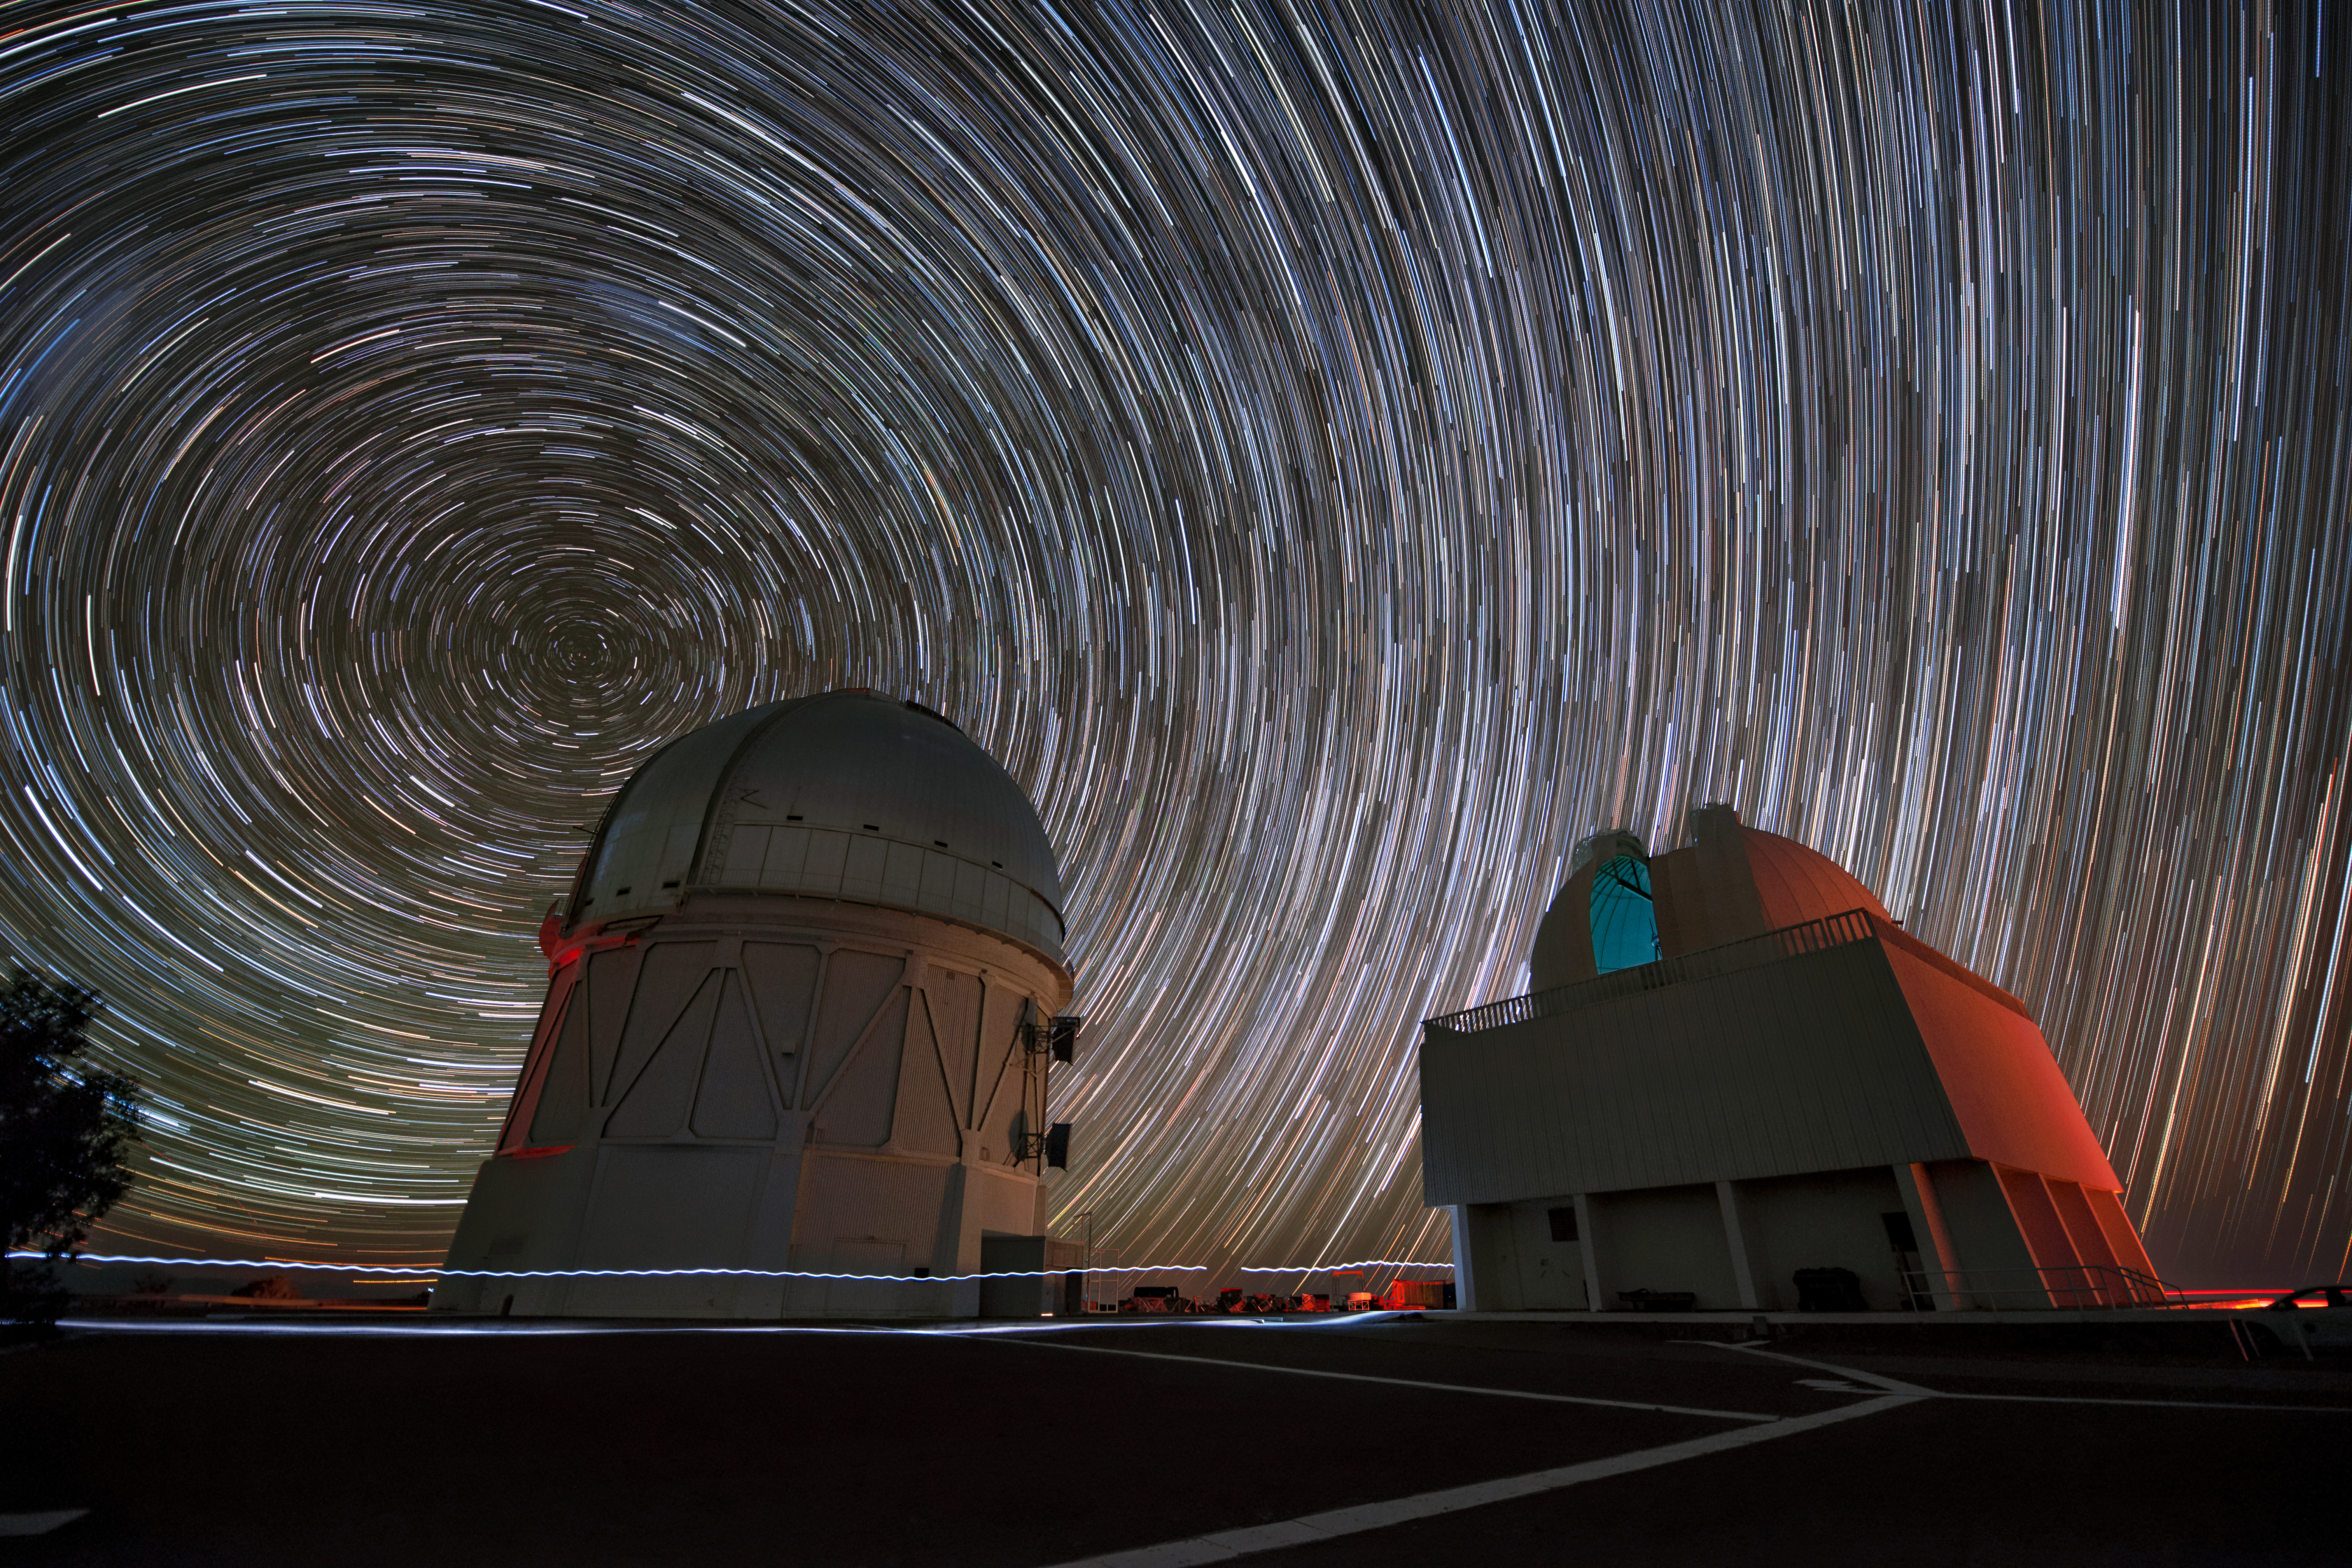

Happy Trails

A riot of star trails dominate this striking image from Cerro Tololo Inter-American Observatory (CTIO), a Program of NSF NOIRLab. Trails such as these are created when astrophotographers take long exposure images; they reveal the passage of the stars across the sky as the Earth rotates.

The long exposure time of this photograph has also captured trails with a more down-to-earth origin! A nighttime staff member wearing a headlamp crossed the telescope platform while this photo was being taken. The long wavy streak threading between the telescopes was created by the regular bobbing of the passerby’s head as they walked, and the broader trail below it is the light they used to find their way.

Credit: DOE/FNAL/DECam/R. Hahn/CTIO/NOIRLab/NSF/AURA